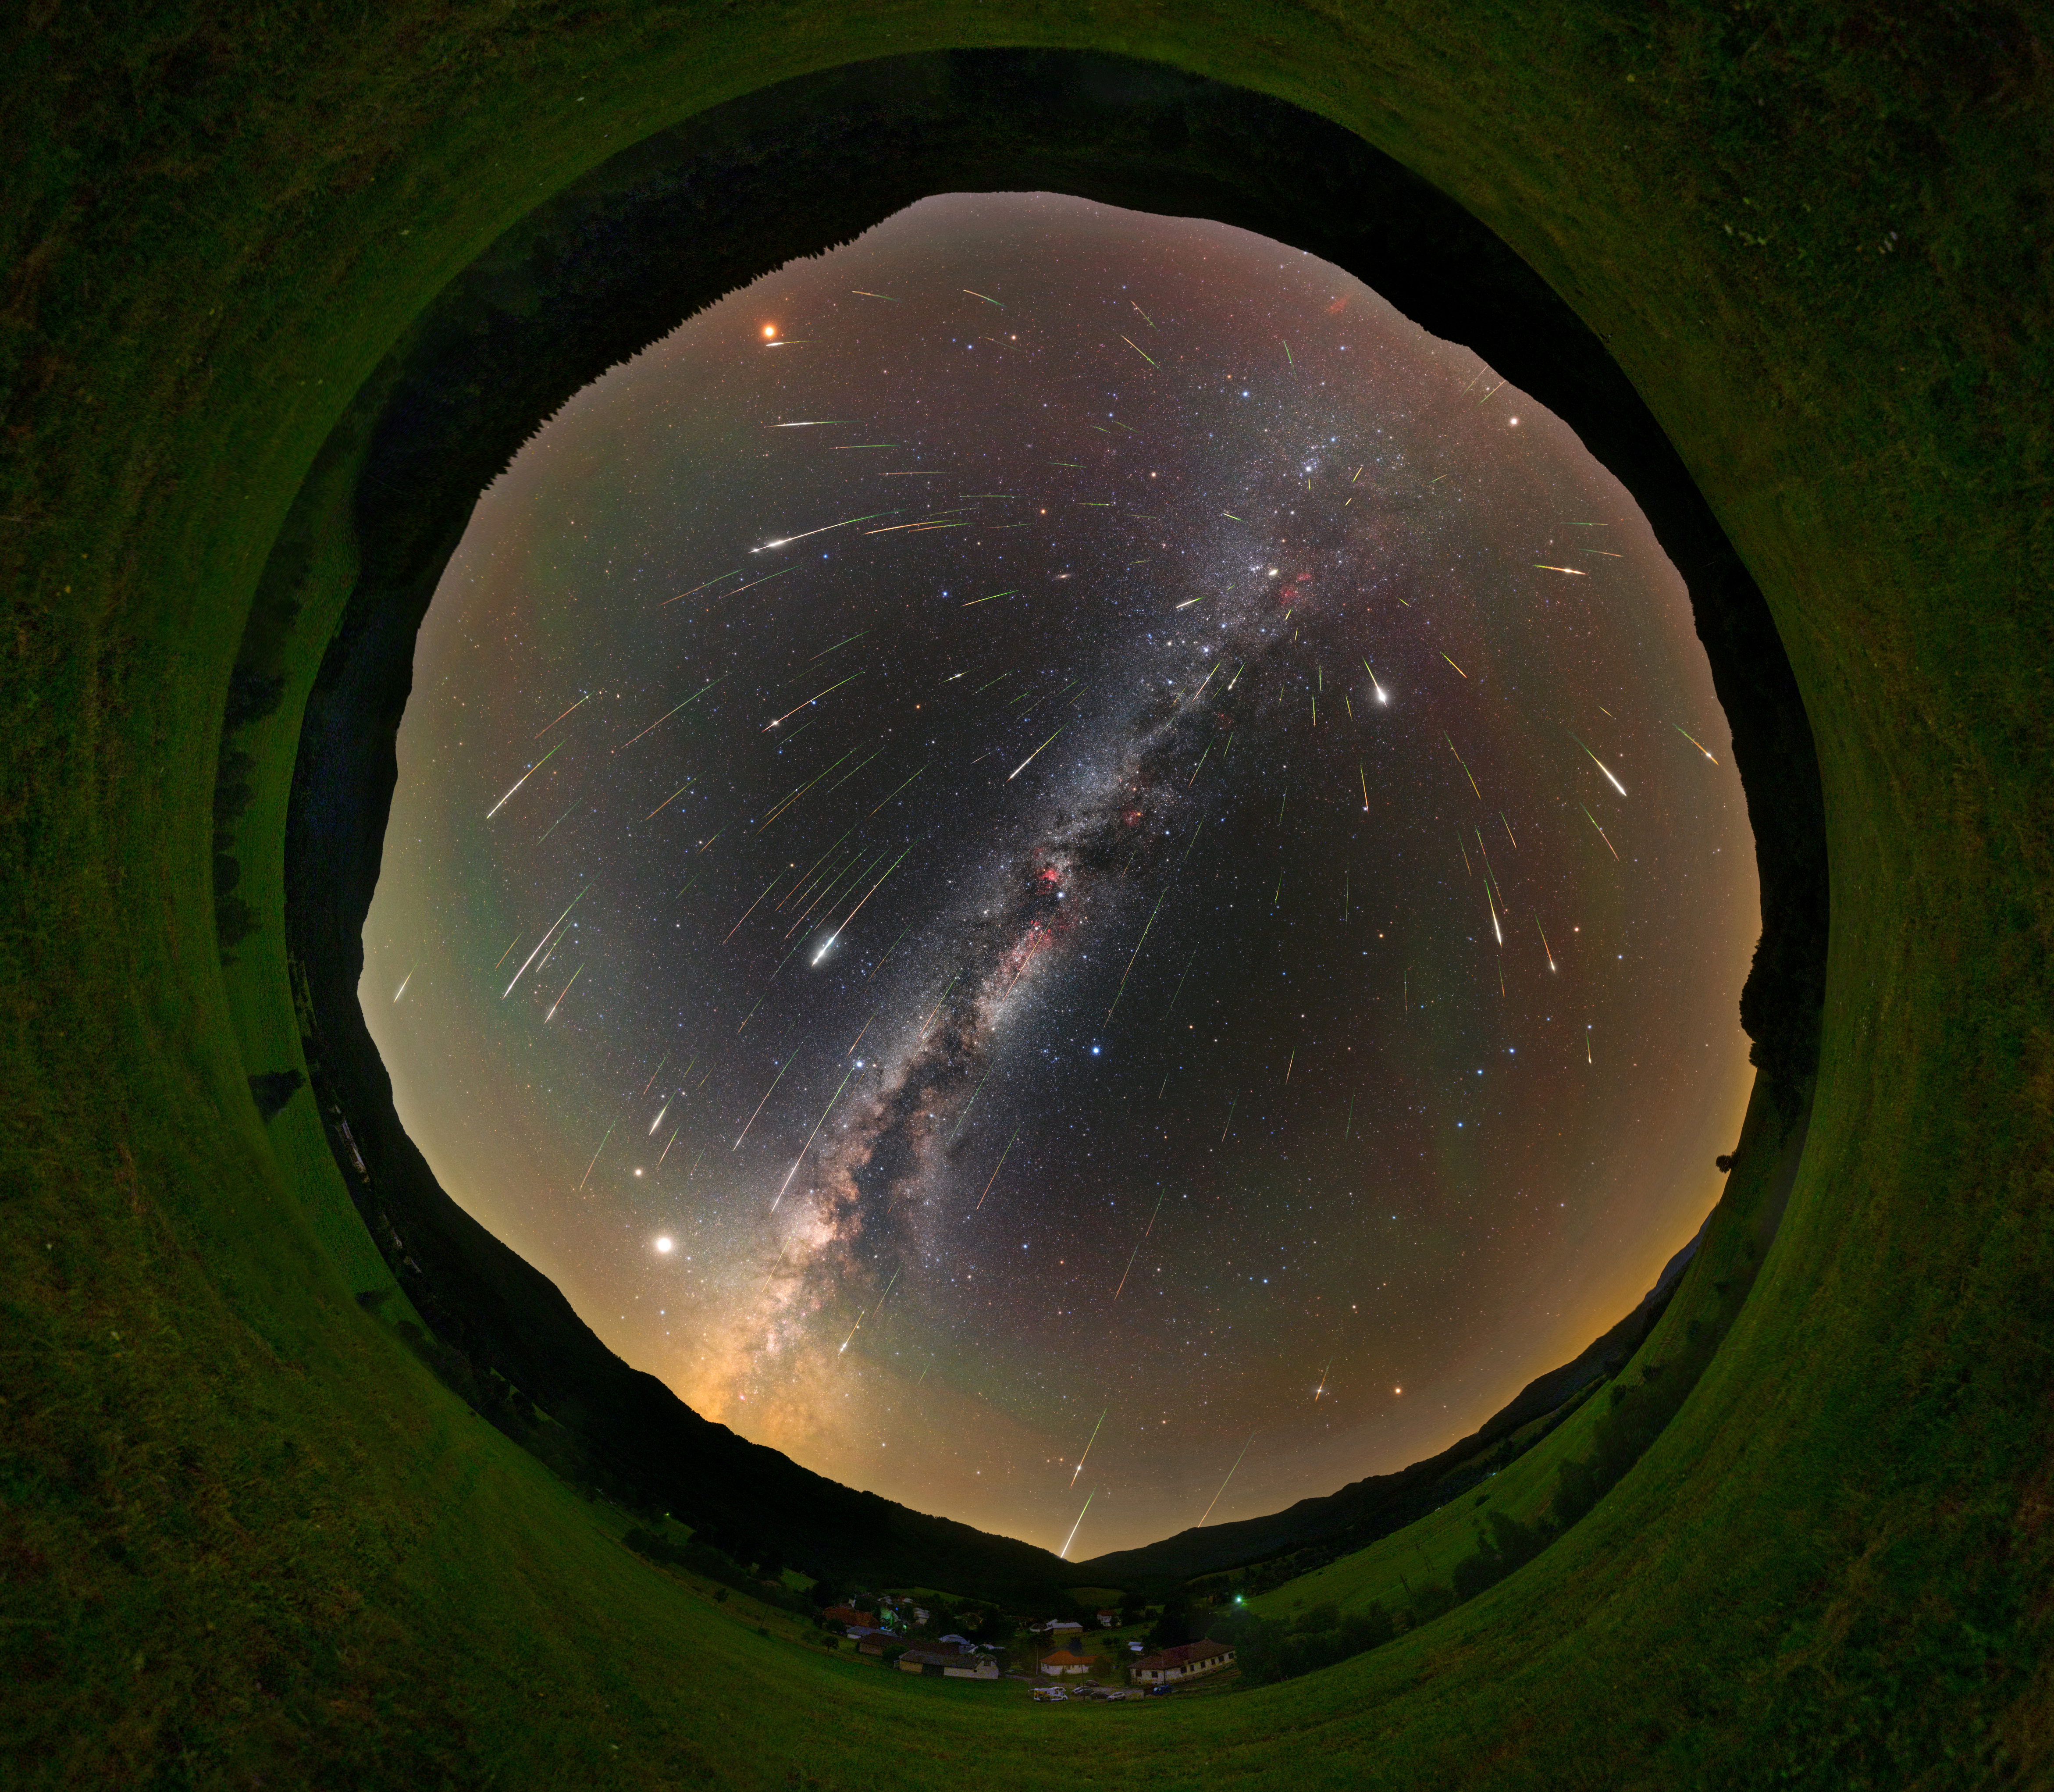

Meteor showers, Second Place

Second place in the 2021 IAU OAE Astrophotography Contest, category Meteor showers: Perseids 2021 over Dark Sky Park Poloniny, by Tomáš Slovinský, Slovakia.

A meteor shower occurs when the debris originated from comets or, on rare occasions, from asteroids enter the Earth’s atmosphere at high speed, leaving behind beautiful tracks in the sky due to friction with the atmosphere. This all-sky image taken in Slovakia in 2020 shows the Perseid meteor shower in a vivid way so one can really see the Perseids appearing all over the sky. This meteor shower is named so because the radiant point (the point on the sky where the meteors misleadingly seem to originate from) of the Perseid meteor shower is located in the constellation Perseus. This is a very prolific meteor shower, and a very popular phenomenon that can be observed from mid-July until mid-August, when the peak of activity happens. This is associated with the comet 109P/Swift–Tuttle, as Earth's orbit around the Sun crosses the debris left behind by this comet. This kind of image is very useful for full dome projections in planetariums, beautifully showing the Milky Way, our home Galaxy.

Credit: Tomáš Slovinský/IAU OAE